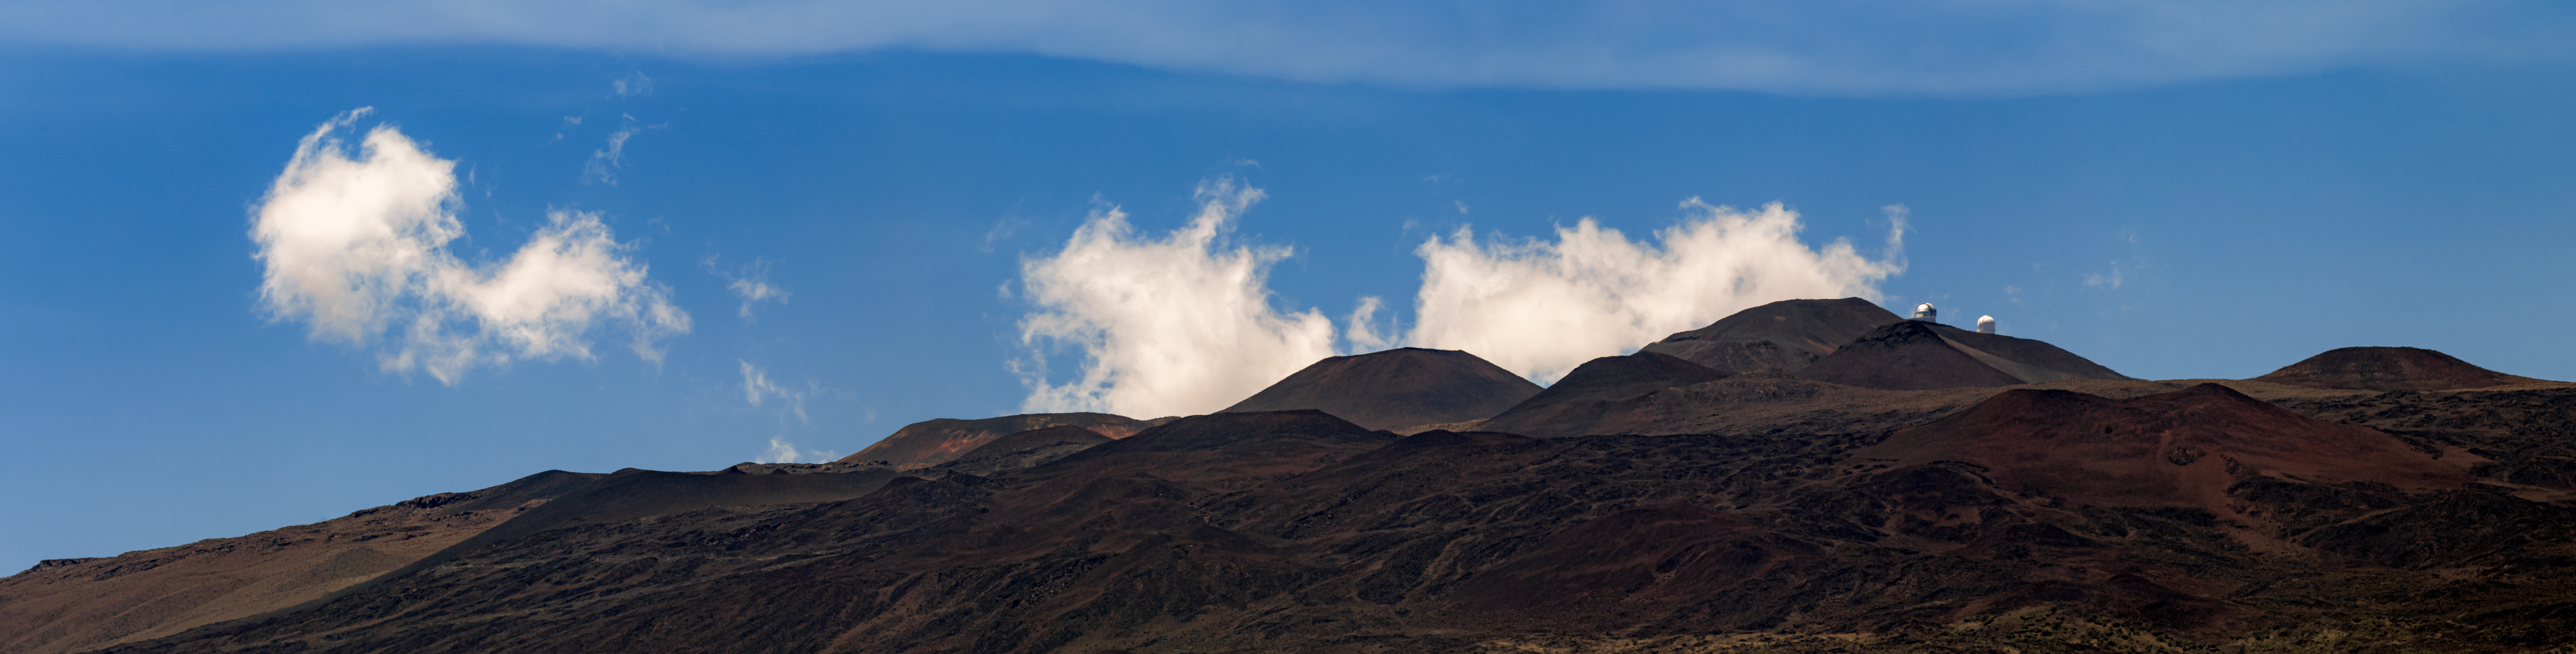

Clouds Over Maunakea

In this image, some clouds can be seen above Maunakea, with some observatory telescopes barely discernable against the mountain.

Credit: International Gemini Observatory/NOIRLab/NSF/AURA/B. Tafreshi